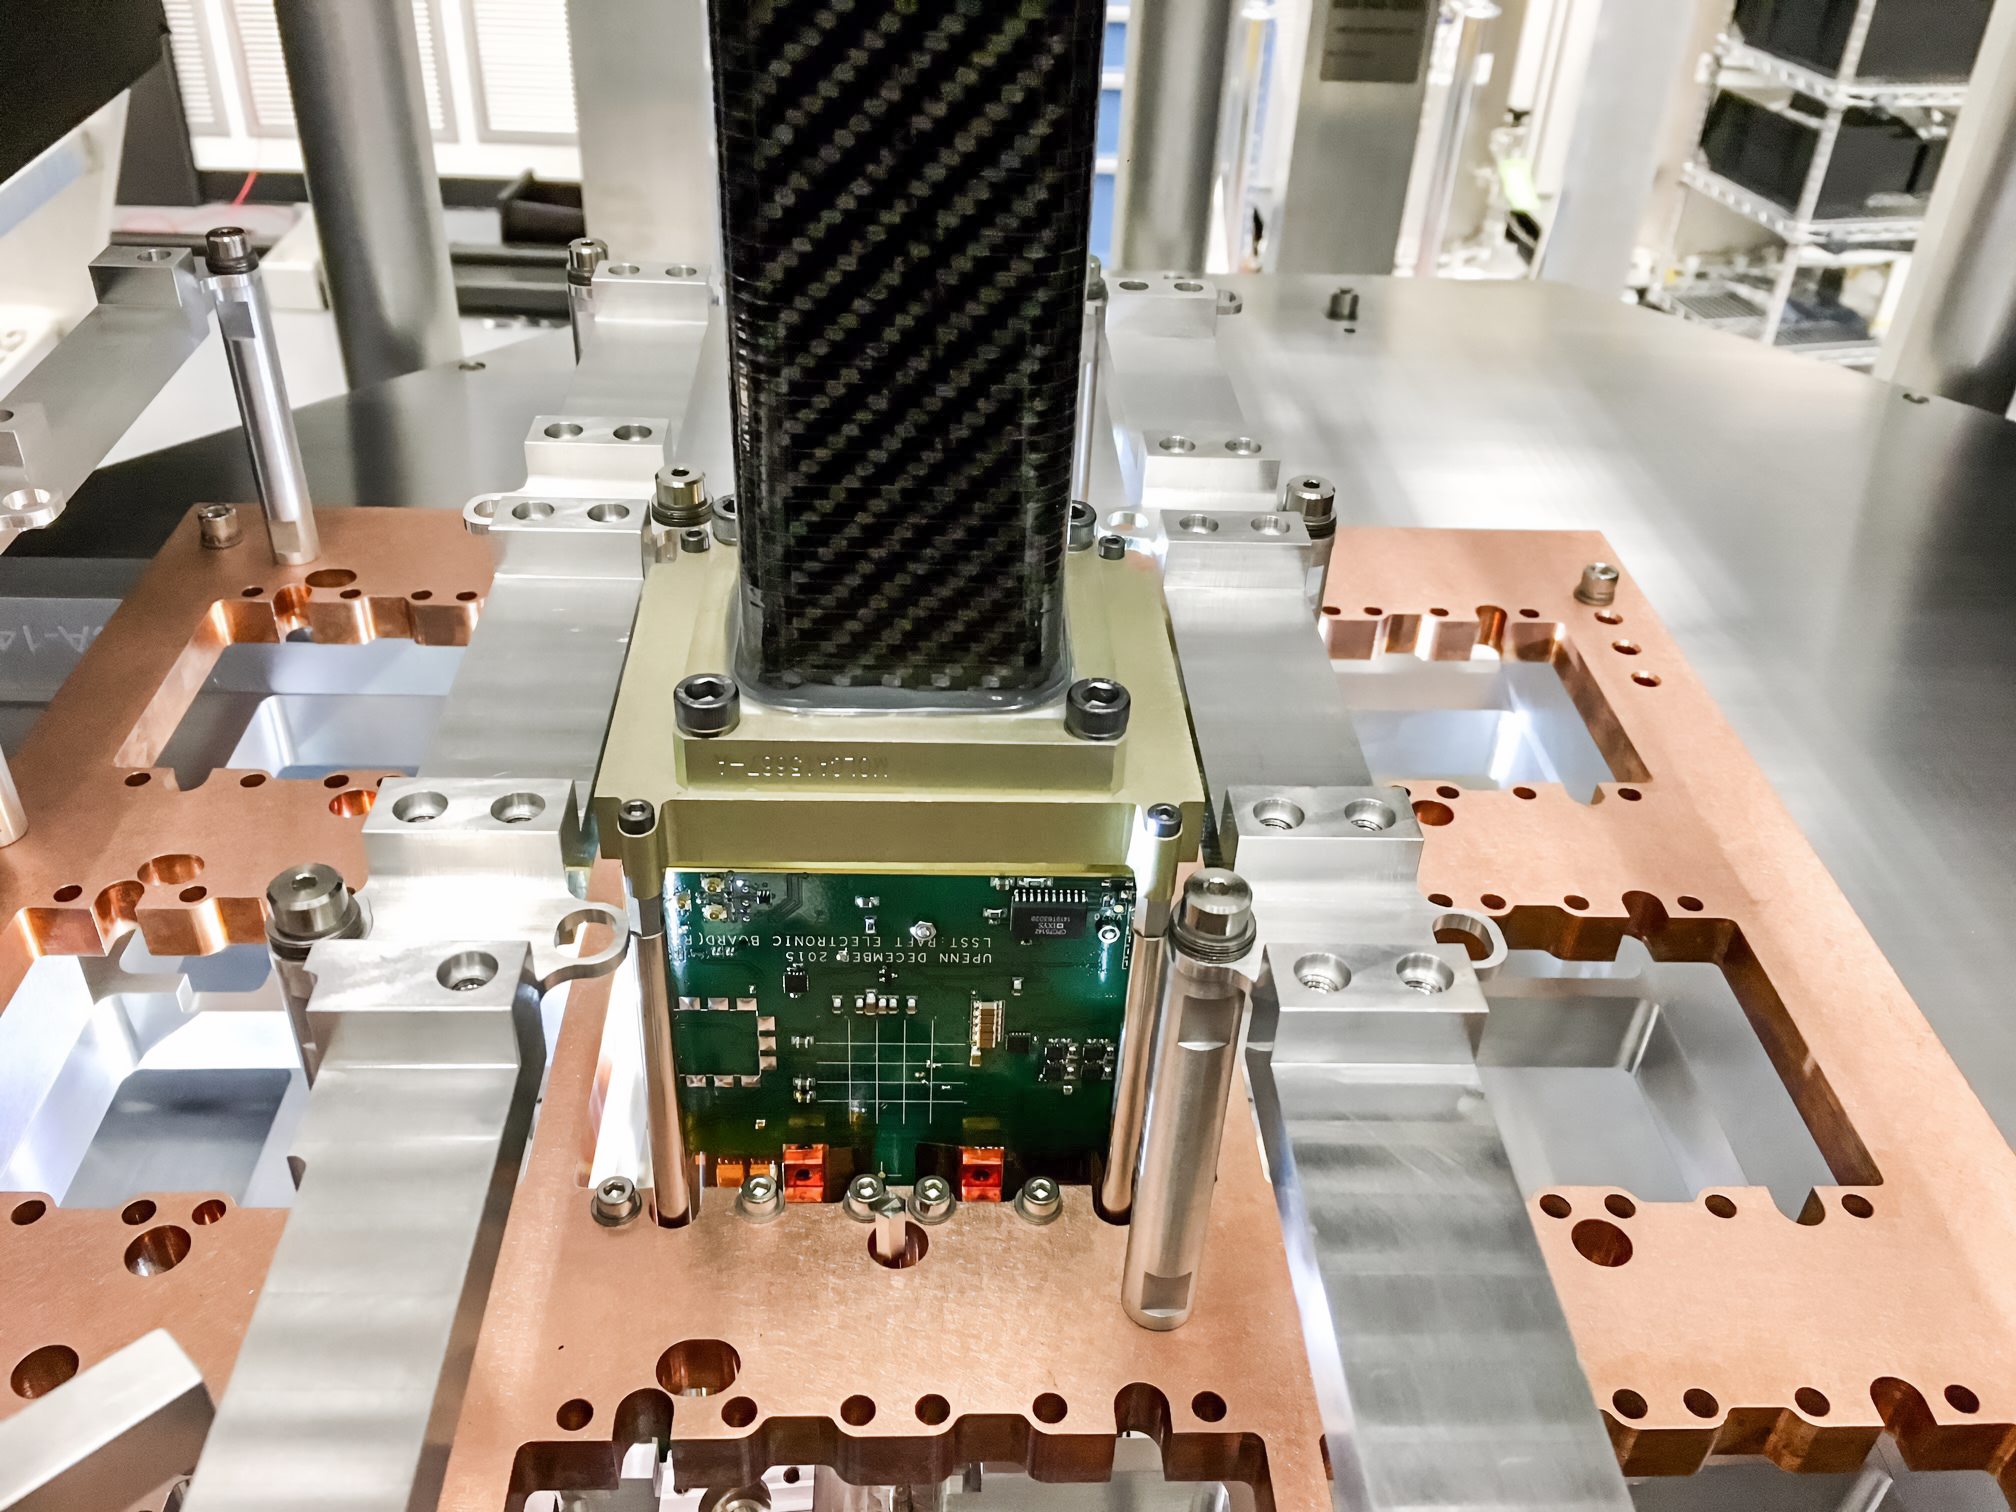

Vera C. Rubin Observatory LSST Camera Focal Plane Build 029

Testing the process of installing RTMs into the cryostat using a mechanical RTM and prototype cryostat assembly. These mechanical prototypes have all of the same features and most of the same tolerances as the real RTMs and cryostat assembly, but use metallic components in place of the CeSic (carbon fiber reinforced silicon carbide) and non-functional CCD sensors.

Credit: Travis Lange/SLAC National Accelerator Laboratory